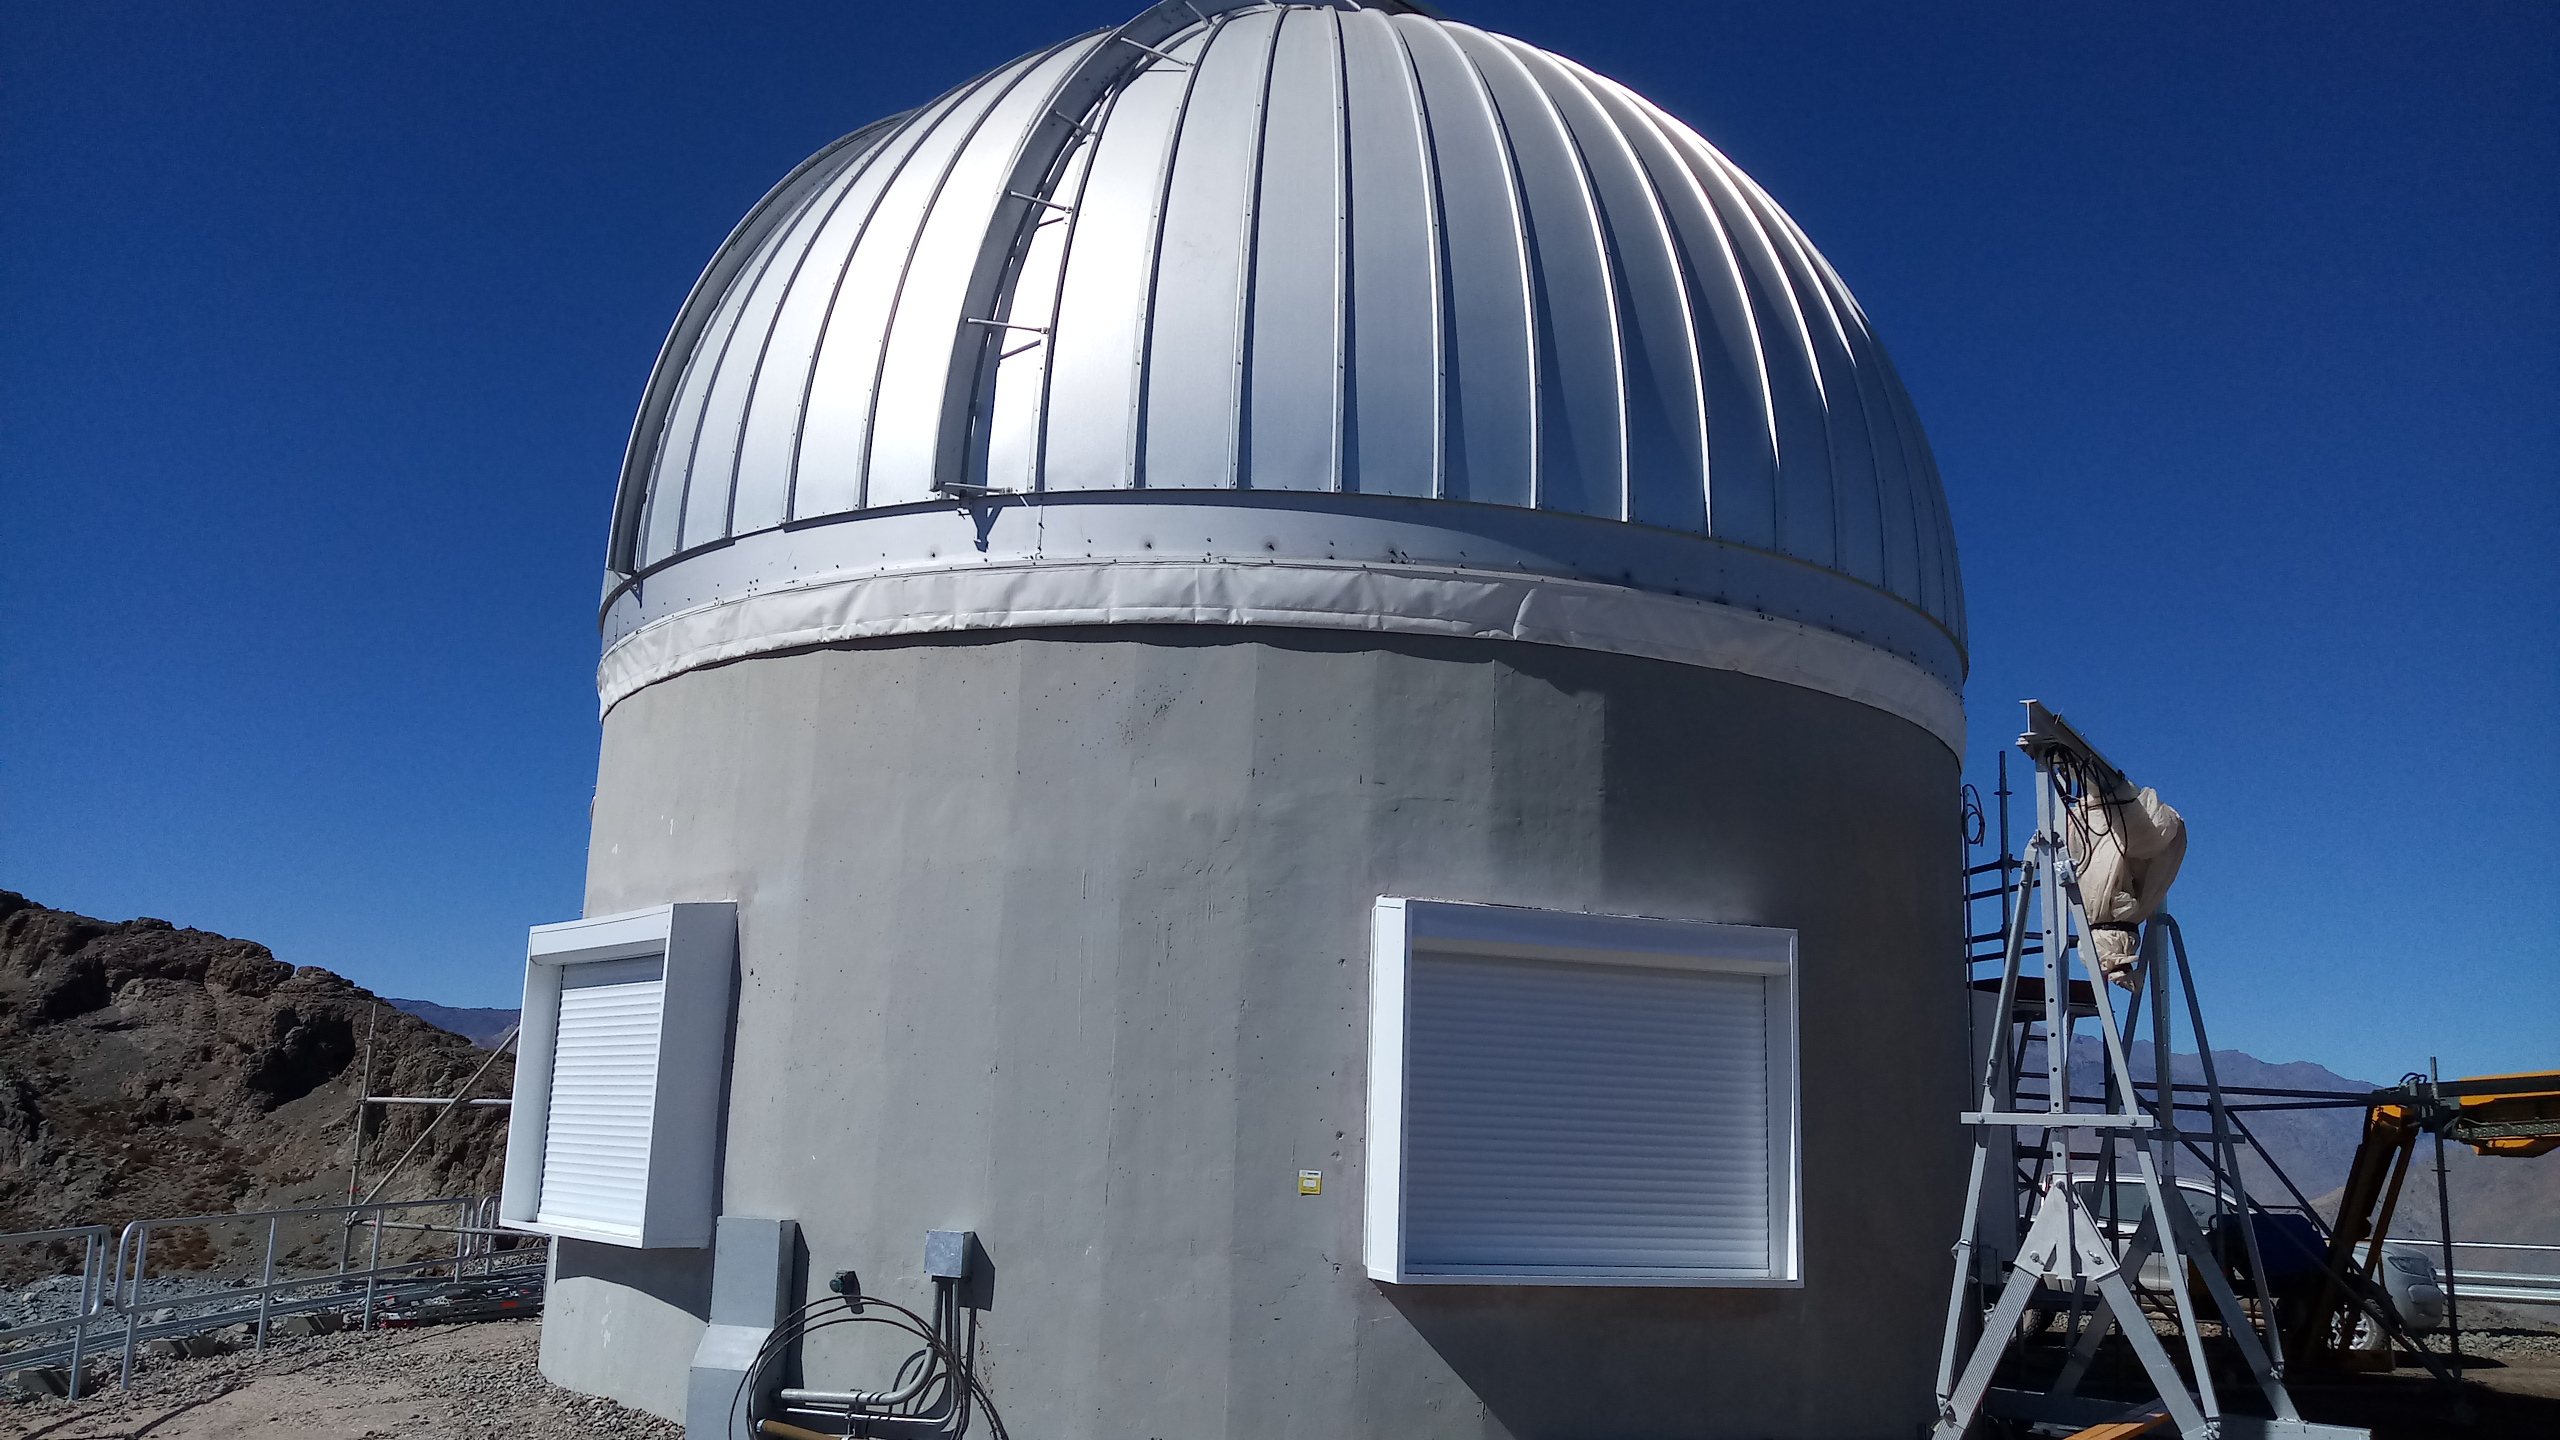

Summit Inspection #3

A third summit inspection occurred on April 28th (see photos). Like previous inspections, all social distancing and strict safety measures were adhered to, and this trip uncovered no major issues. The team on this visit included Hernán Hererra, Dome technical lead for Rubin Observatory, and a technician from the Italian Dome vendor (EIE), Fabio Serafin, who lives in Chile. They used the mobile crane to access the Dome roof and upper shutter for a full inspection and carried out several maintenance tasks. The following day, another small team went to the summit to inspect and test elements of the Coating Chamber. Next week a summit trip is planned to receive and unload a container with more Dome cladding, which is the last shipment that was in transit when the international restrictions went into effect. Another upcoming planned visit will target electrical maintenance tasks. As winter weather approaches, more visits will likely be necessary to keep everything well maintained.

Credit: Rubin Observatory/NSF/AURA